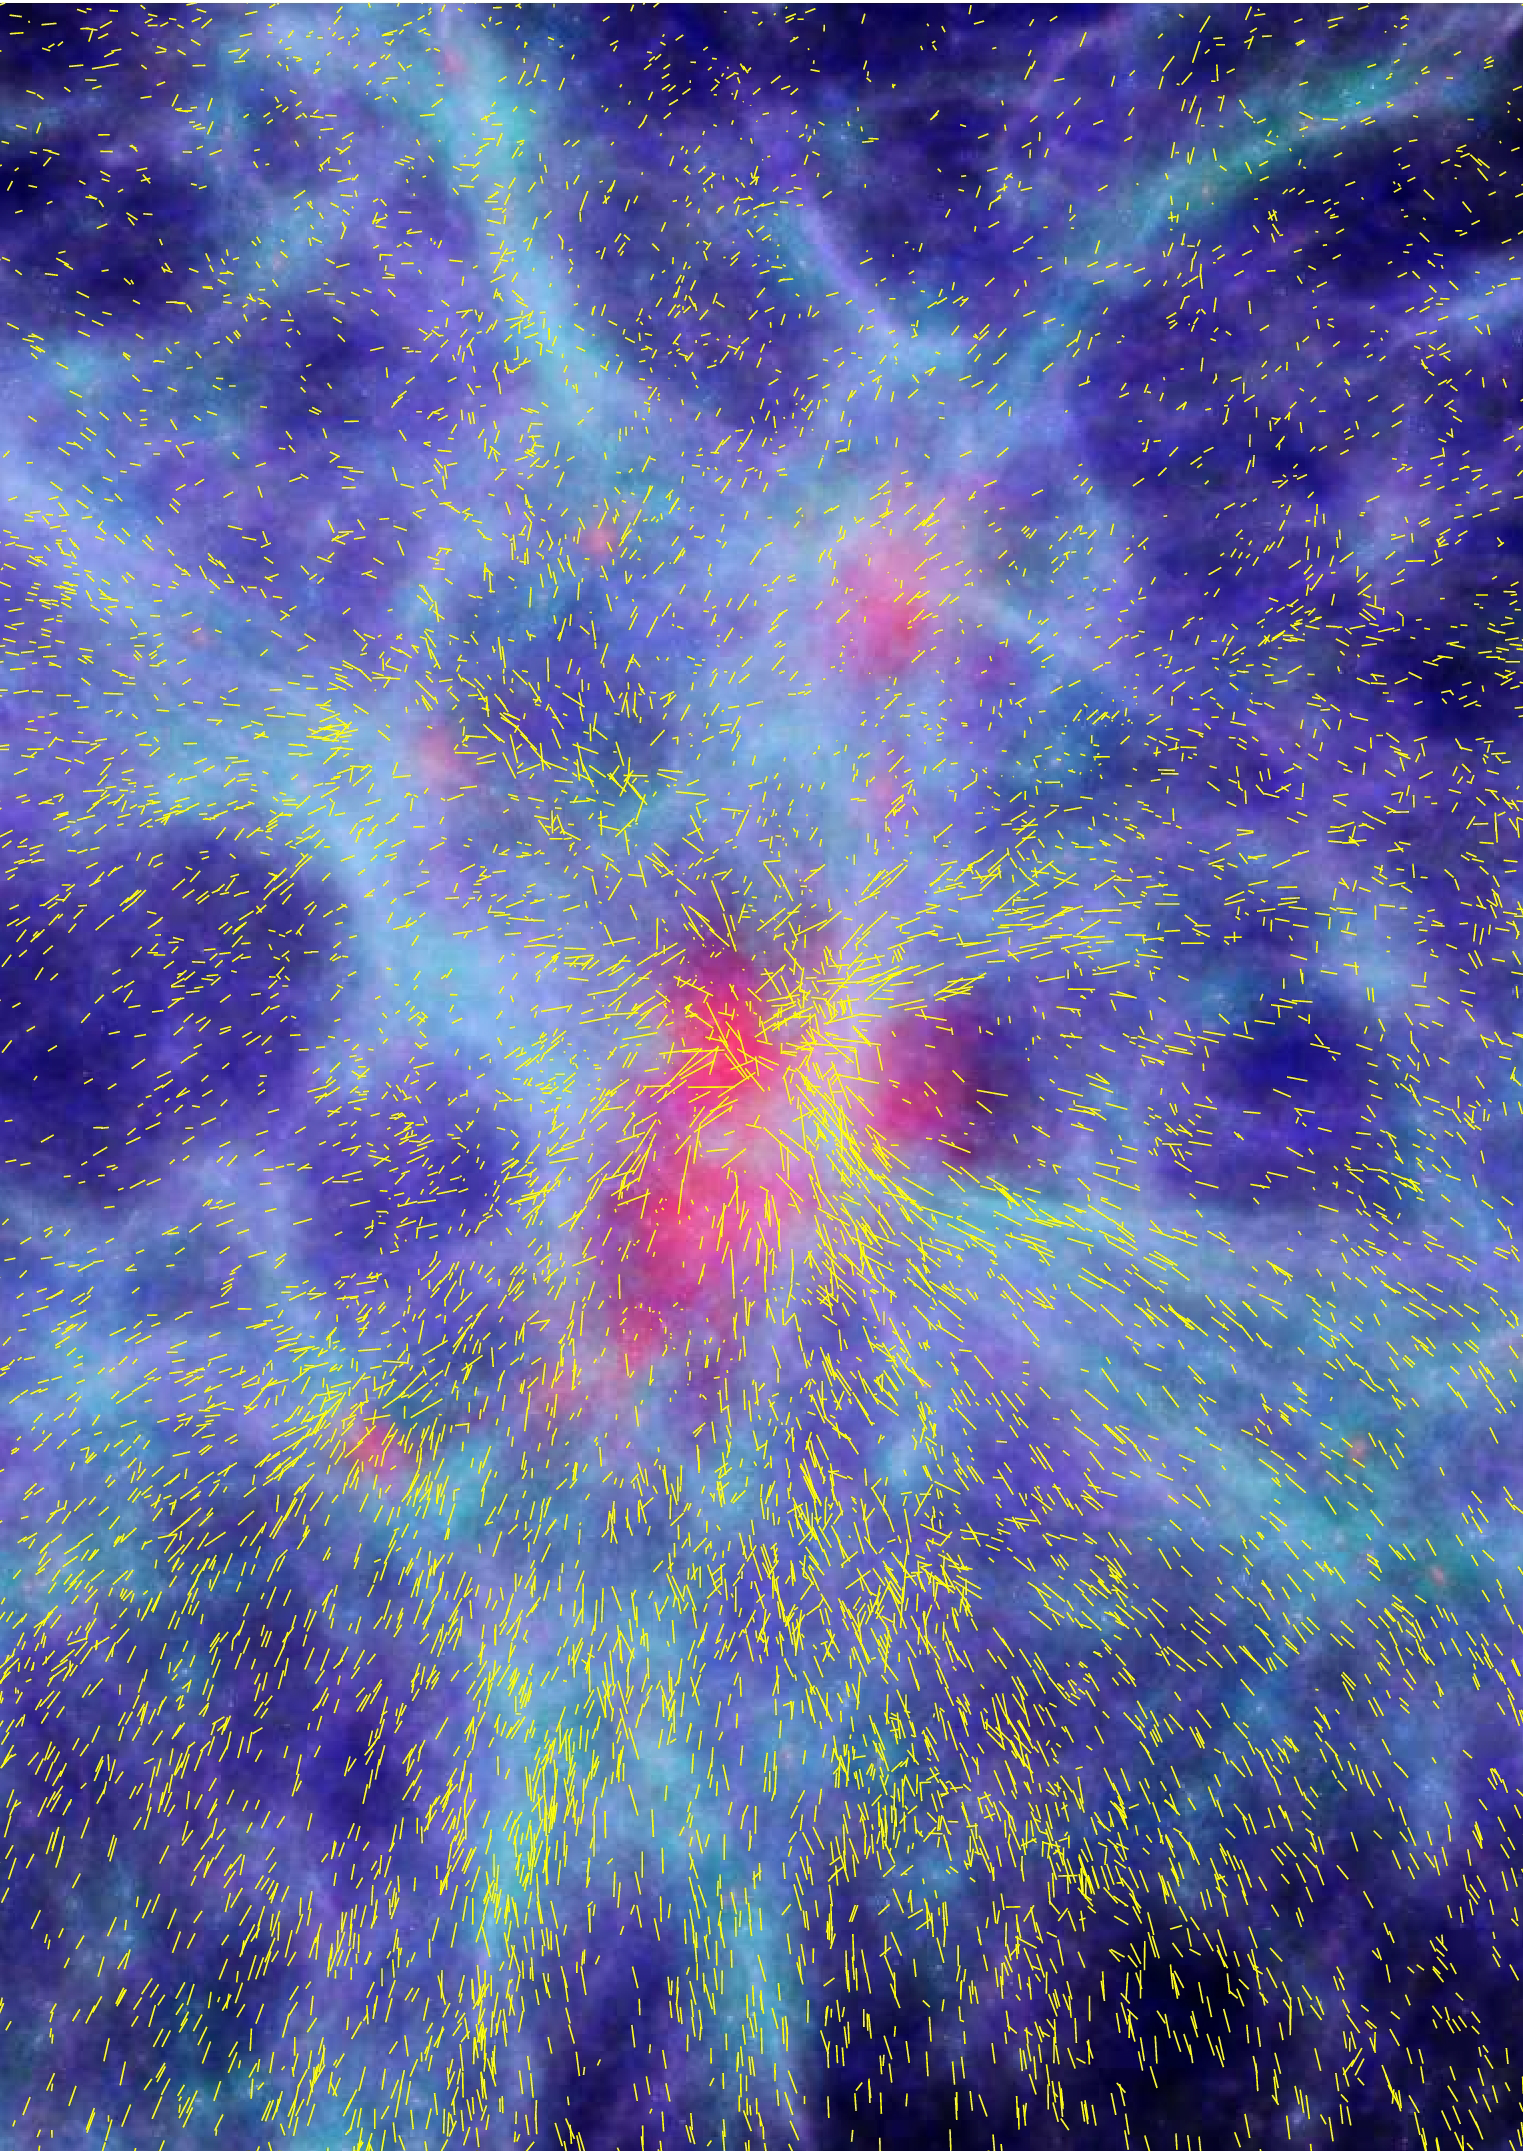

Large-scale structures

Snapshot from a computer simulation of the formation of large-scale structures in the Universe, showing a patch of 100 million light-years and the resulting coherent motions of galaxies flowing towards the highest mass concentration in the centre. The snapshot refers to an epoch about 10 billion years back in time. The colour scale represents the mass density, with the highest density regions painted in red and the lowest in black. The tiny yellow lines describe the intensity and direction of the galaxy's velocities. Like compass needles, they map the infall pattern and measure the rate of growth of the central structure. This depends on the subtle balance between dark matter, dark energy and the expansion of the Universe. Astronomers can measure this effect using large survey of galaxies at different epochs in time, as shown by the new research.

Credit: Klaus Dolag and equipment VIMOS-VLT Deep Survey